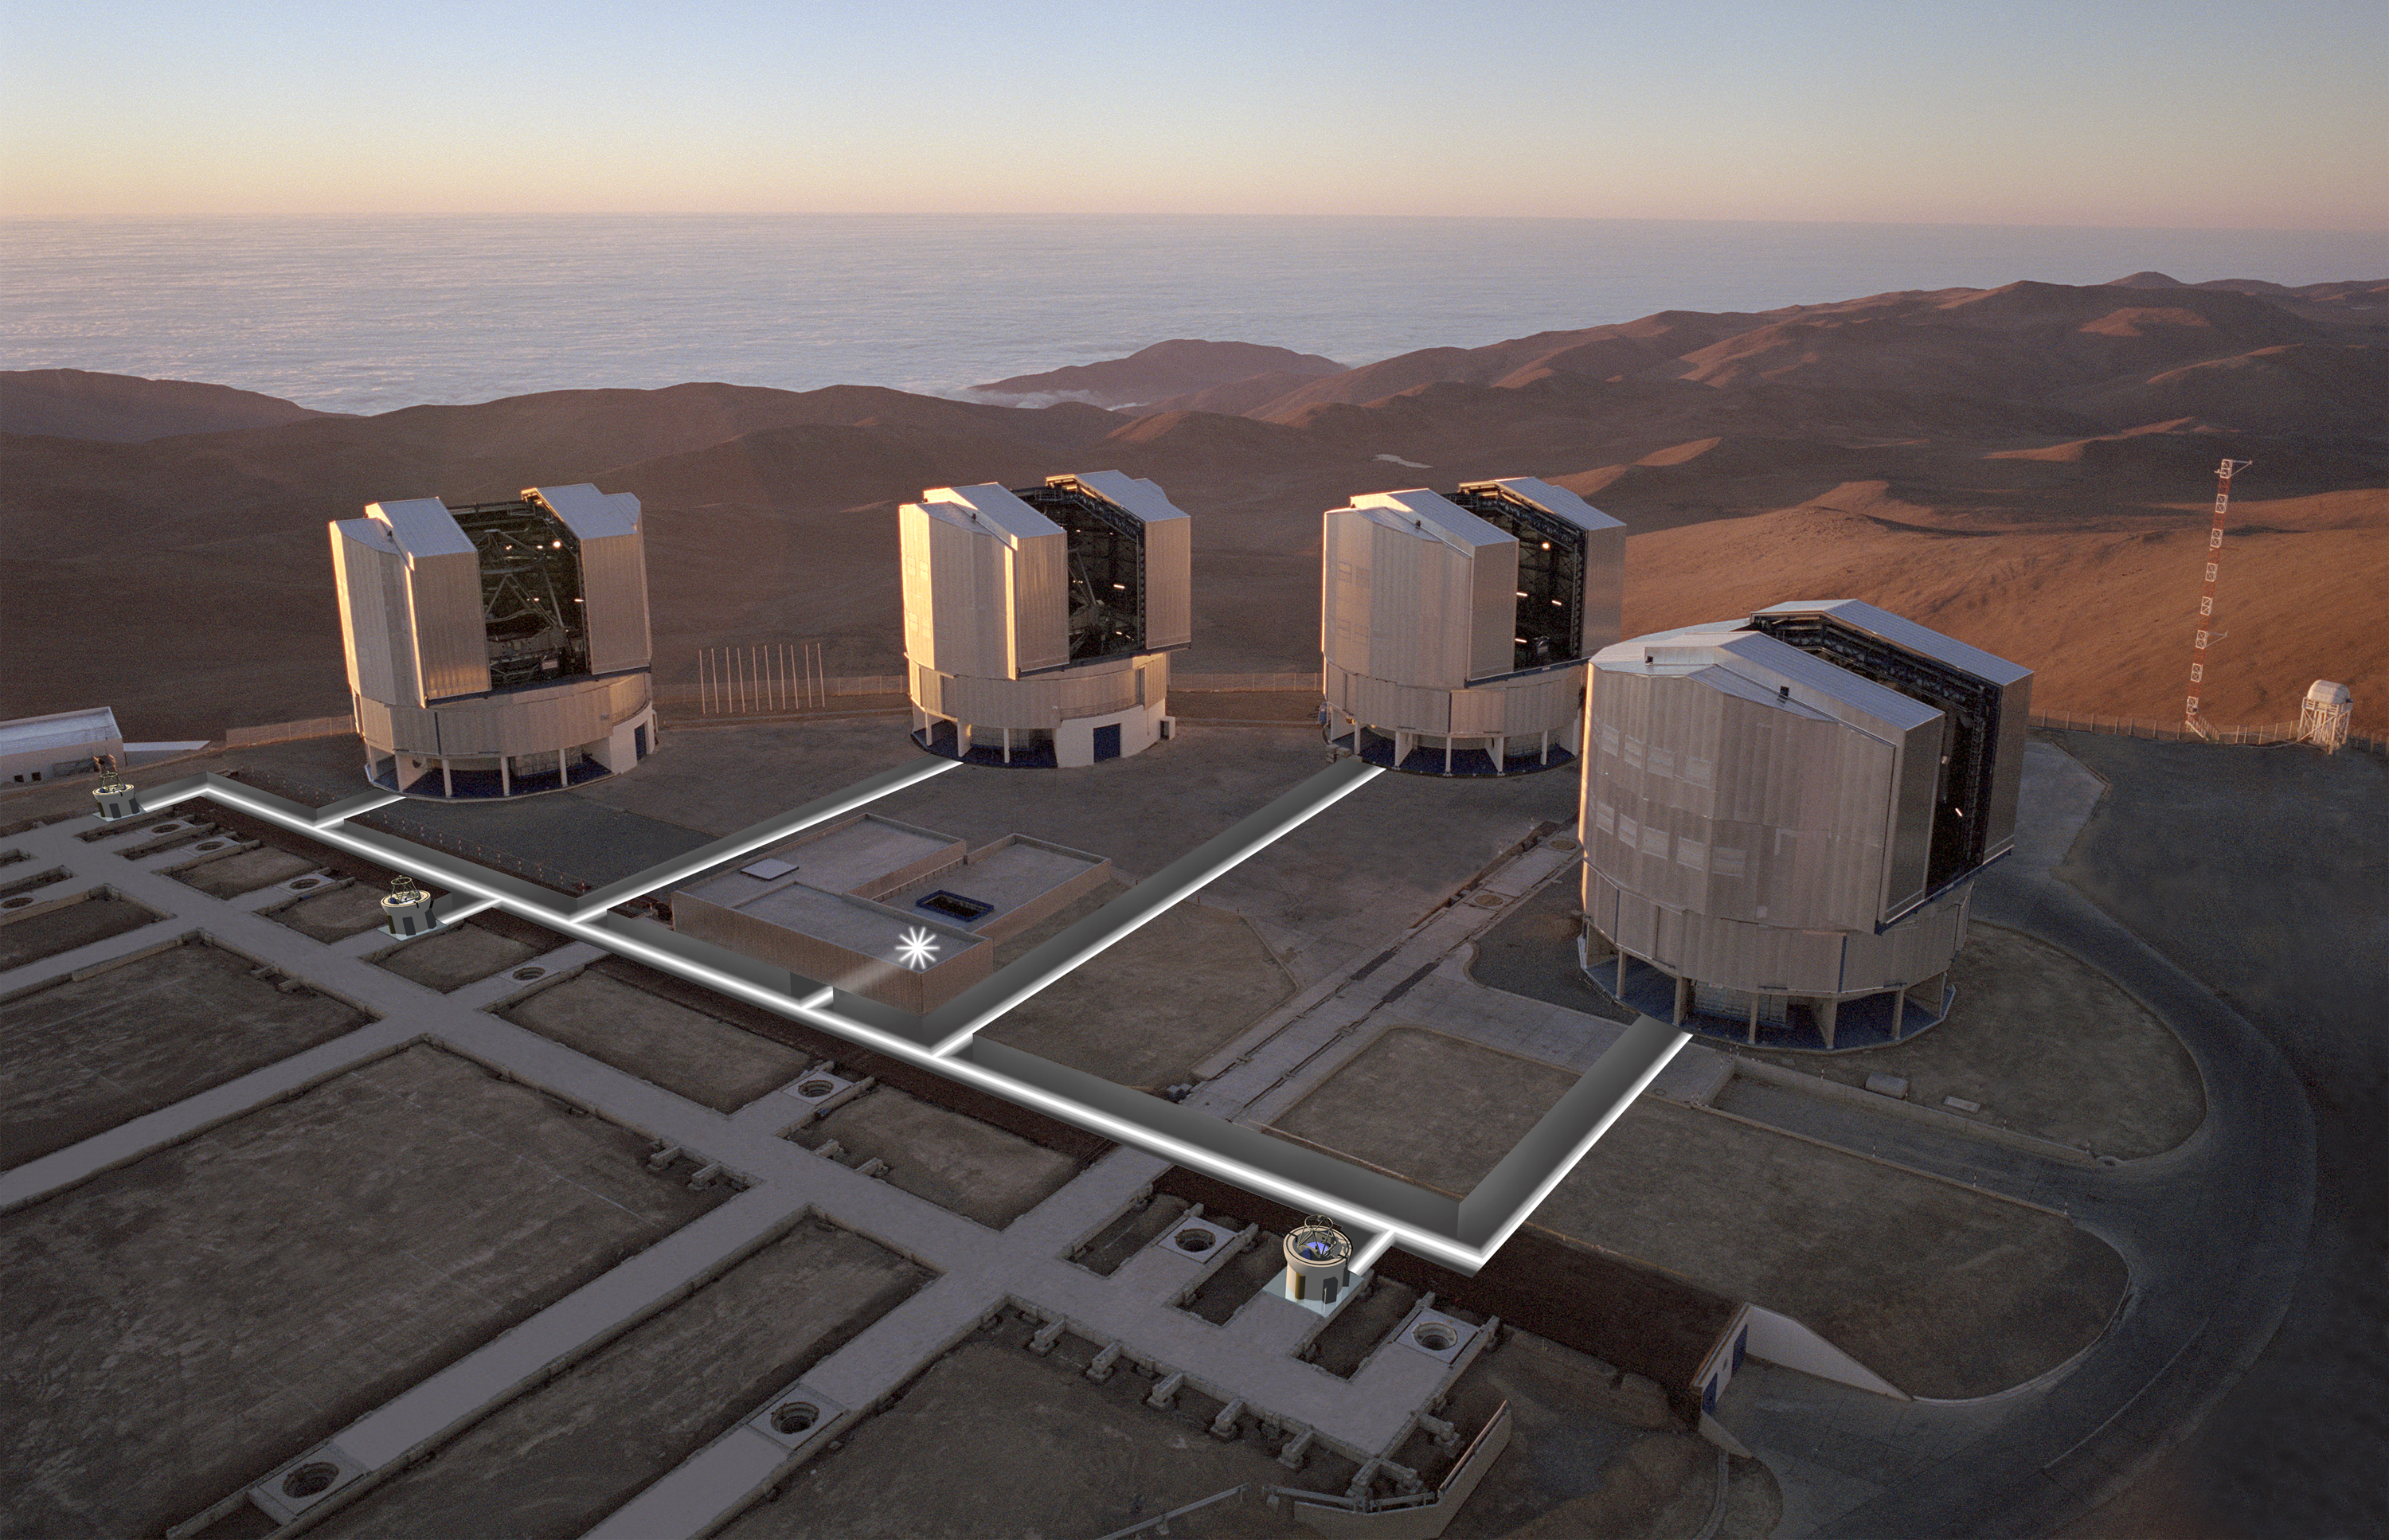

Aerial view of the VLTI with tunnels superimposed

Aerial view of the observing platform on the top of Paranal mountain (from late 1999), with the four enclosures for the 8.2-m Unit Telescopes (UTs) and various installations for the VLT Interferometer (VLTI). Three 1.8-m VLTI Auxiliary Telescopes (ATs) and paths of the light beams have been superimposed on the photo. Also seen are some of the 30 "stations" where the ATs will be positioned for observations and from where the light beams from the telescopes can enter the Interferometric Tunnel below. The straight structures are supports for the rails on which the telescopes can move from one station to another. The Interferometric Laboratory (partly subterranean) is at the centre of the platform.

Credit: ESO